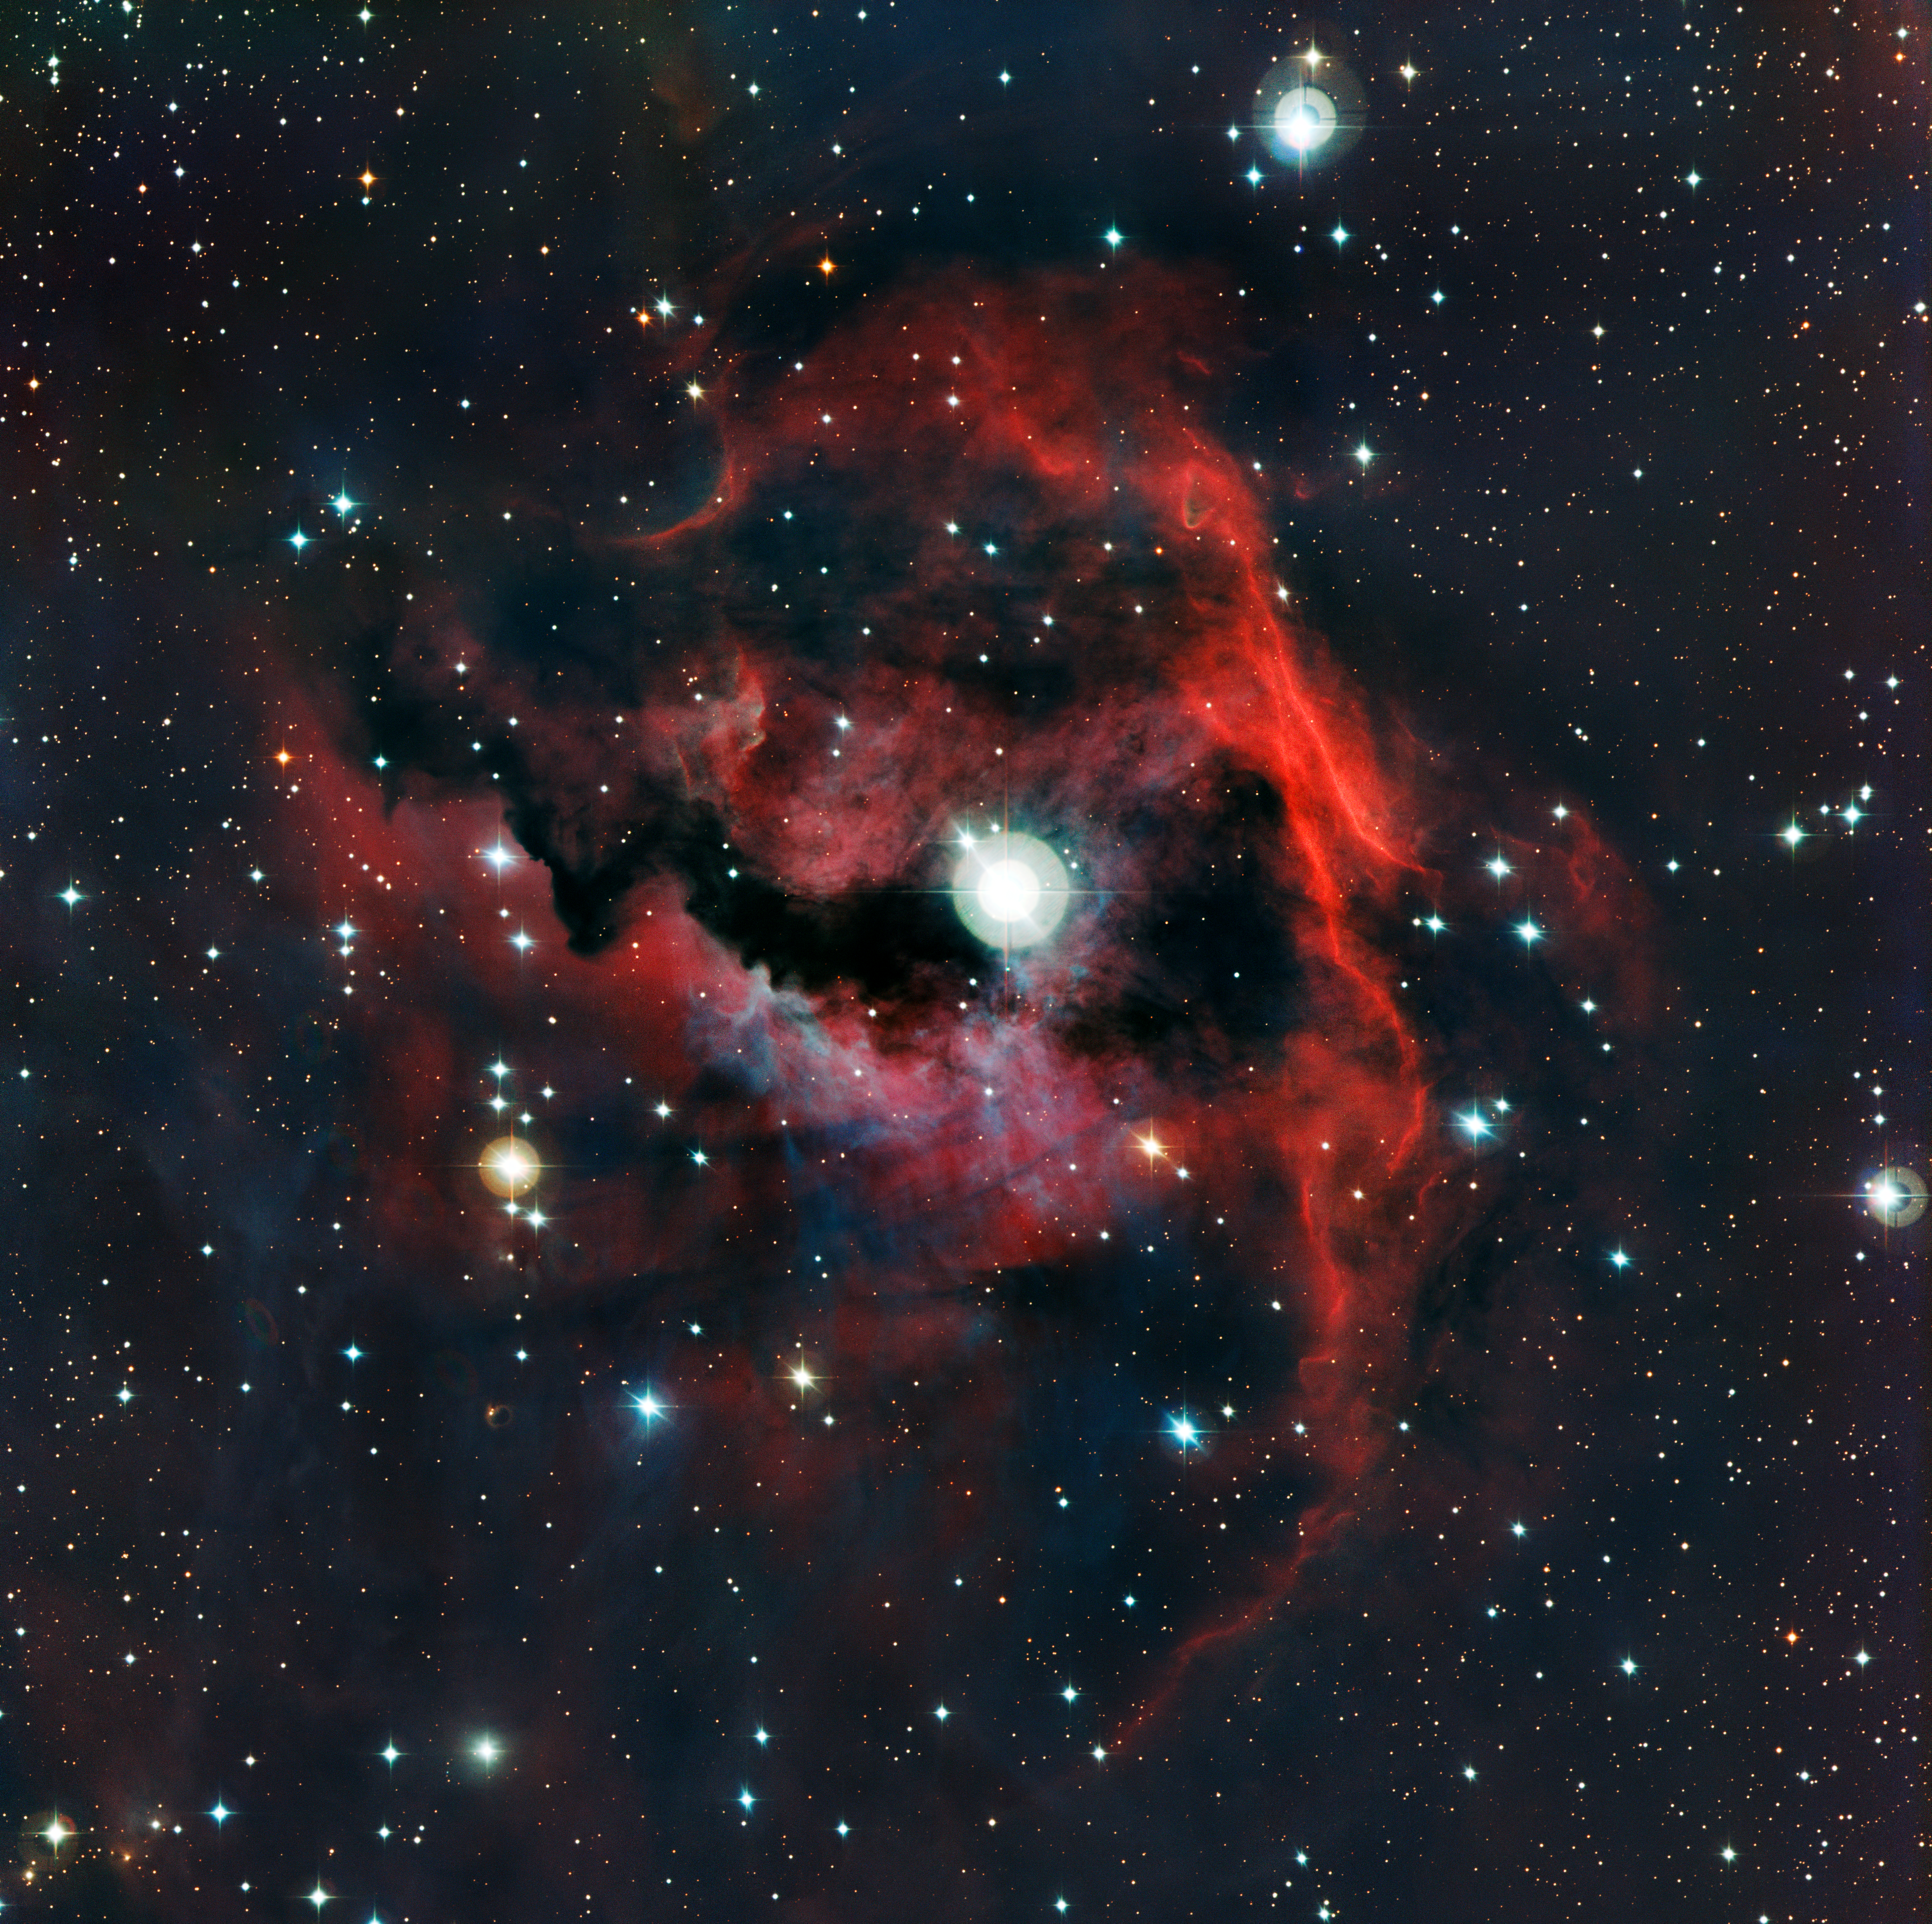

Close-up view of the head of the Seagull Nebula

This image from ESO’s La Silla Observatory shows part of a stellar nursery nicknamed the Seagull Nebula. This cloud of gas, known as Sh 2-292, RCW 2 and Gum 1, seems to form the head of the seagull and glows brightly due to the energetic radiation from a very hot young star lurking at its heart. The detailed view was produced by the Wide Field Imager on the MPG/ESO 2.2-metre telescope.

Credit: ESO